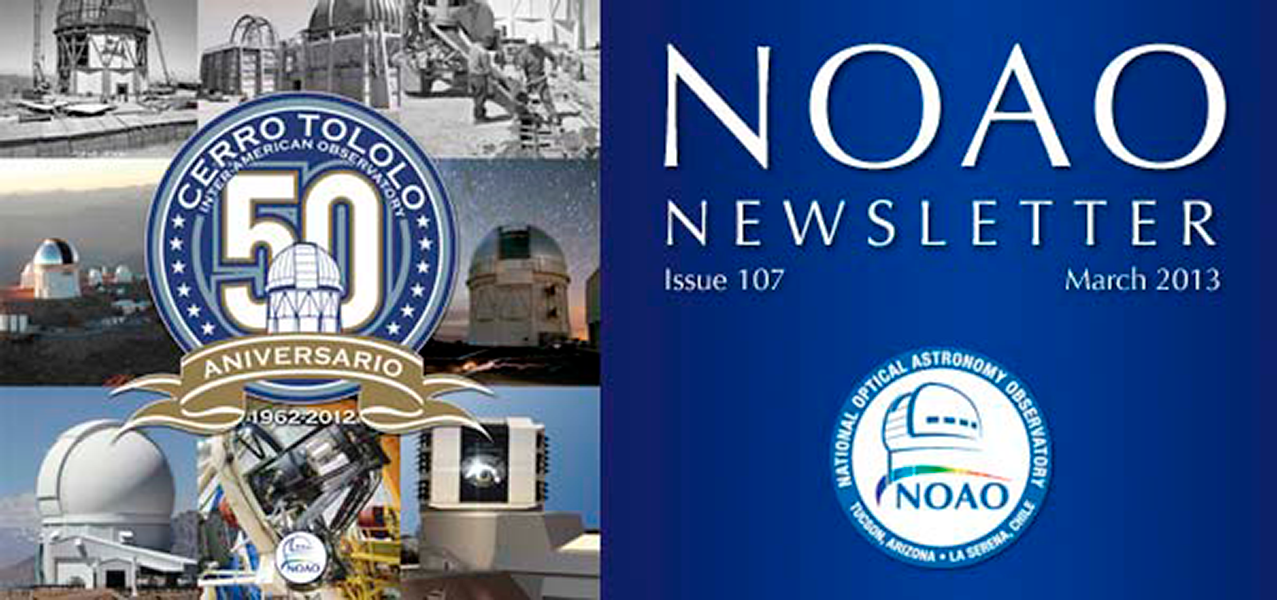

March 2013NOAO Newsletter

The March 2013 NOAO Newsletter is online and ready to download. This issue includes information pertaining to the 2013B Call for Proposals, which are due March 28, 2013. On the Cover This cover presents a collage of the past, present, and future of the Cerro Tololo Inter-American Observatory in Chile in celebration of the observatory’s 50th anniversary.

Credit: NOIRLab